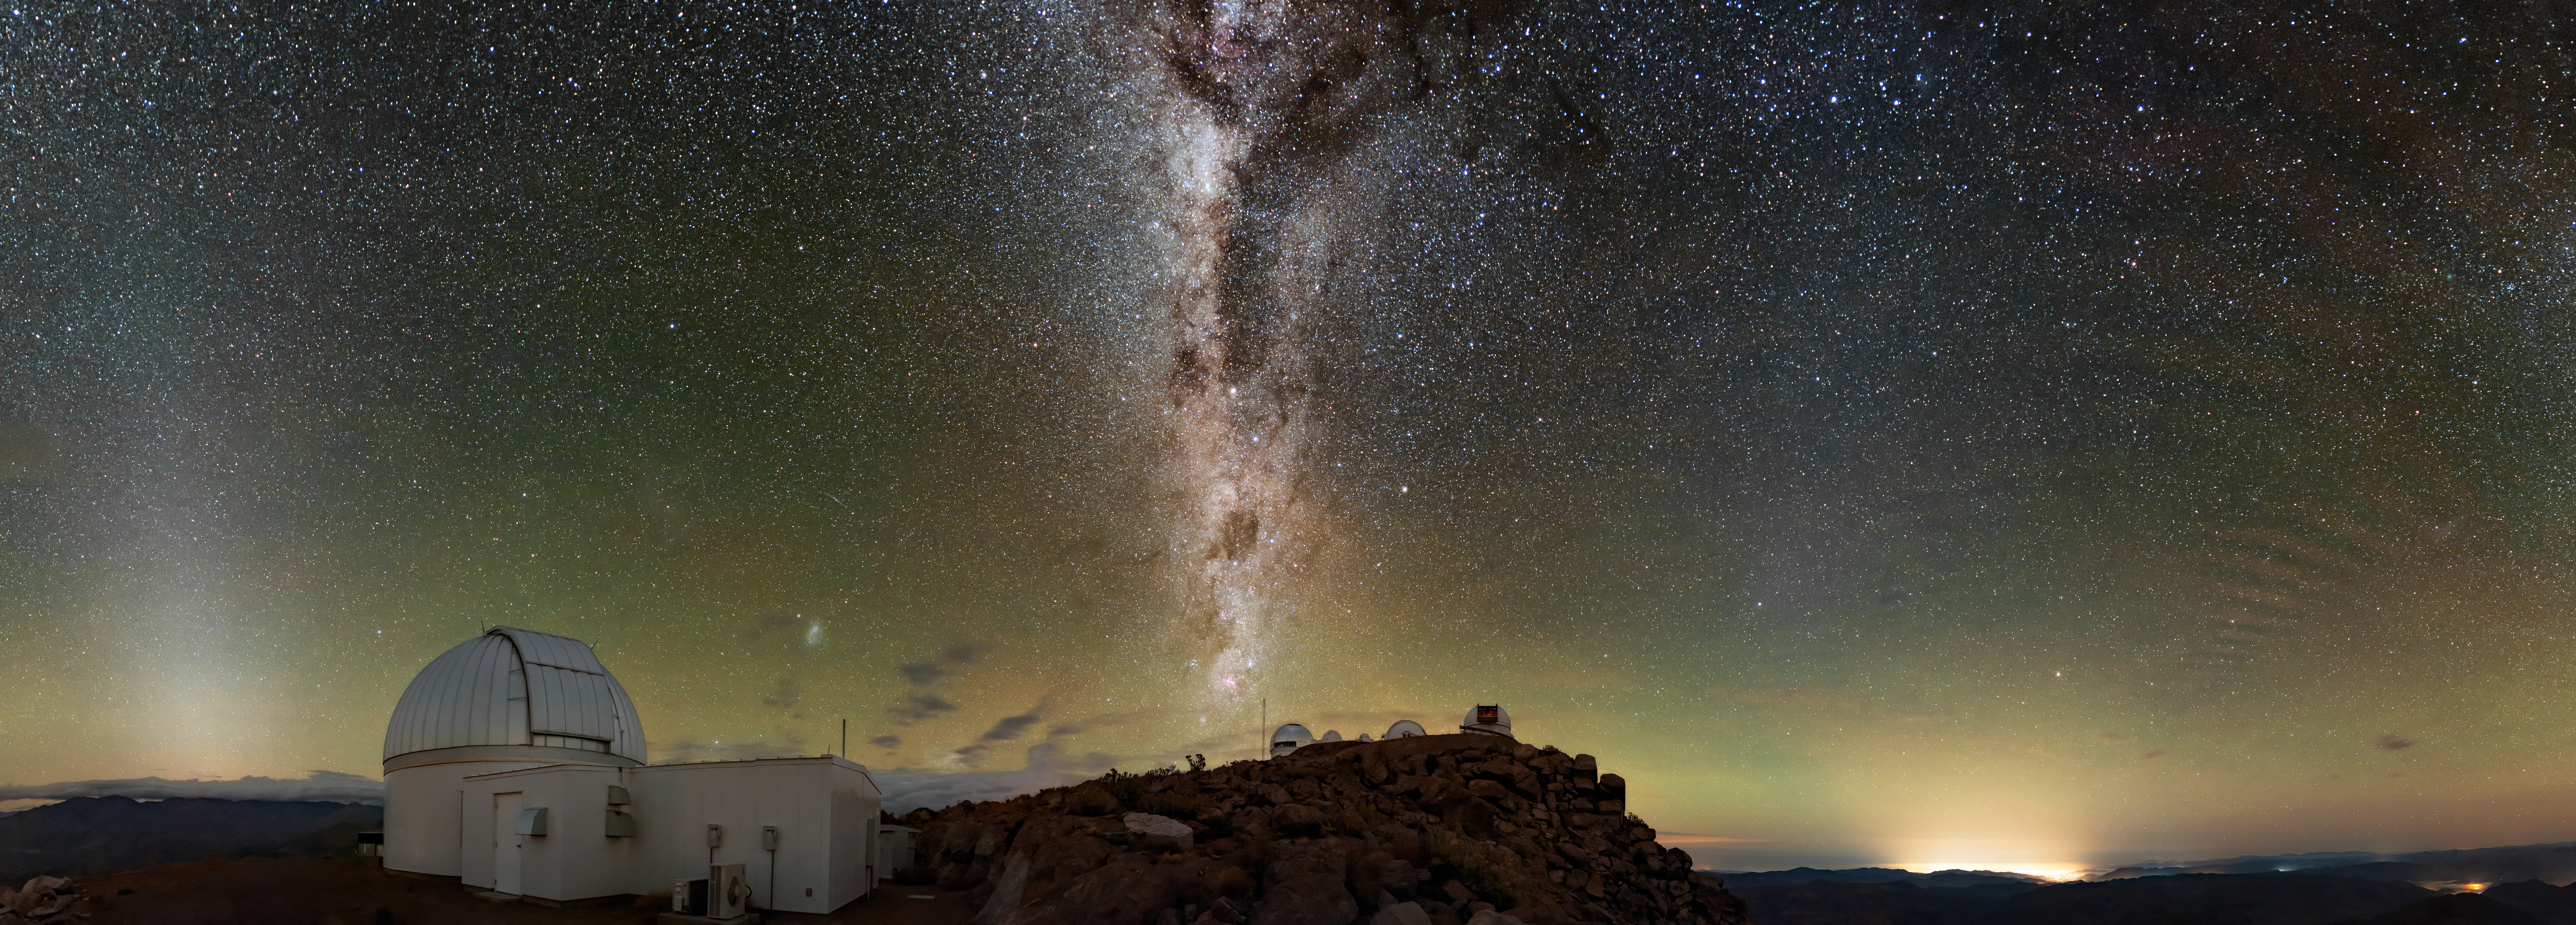

A Tendril of Stars

If you were to squint at this Image of the Week, you might think that you were looking at a plume of sparks and smoke rising from the Cerro Tololo Inter-American Observatory (CTIO), a Program of NSF NOIRLab. Upon closer inspection, however, the towering column of light and dark patches at the center of this image reveals itself to be the Milky Way. The sooty-looking regions are actually vast swathes of interstellar dust that block the passage of light, giving the illusion of empty regions in the Milky Way.

The telescope in the foreground is the KMTNet 1.6-meter Telescope from the Korea Microlensing Telescope Network. As its name suggests, this telescope is just one of an internationally located network of telescopes — there are also KMTNet telescopes located in South Africa and Australia.

Credit: CTIO/NOIRLab/NSF/AURA/B. Tafreshi